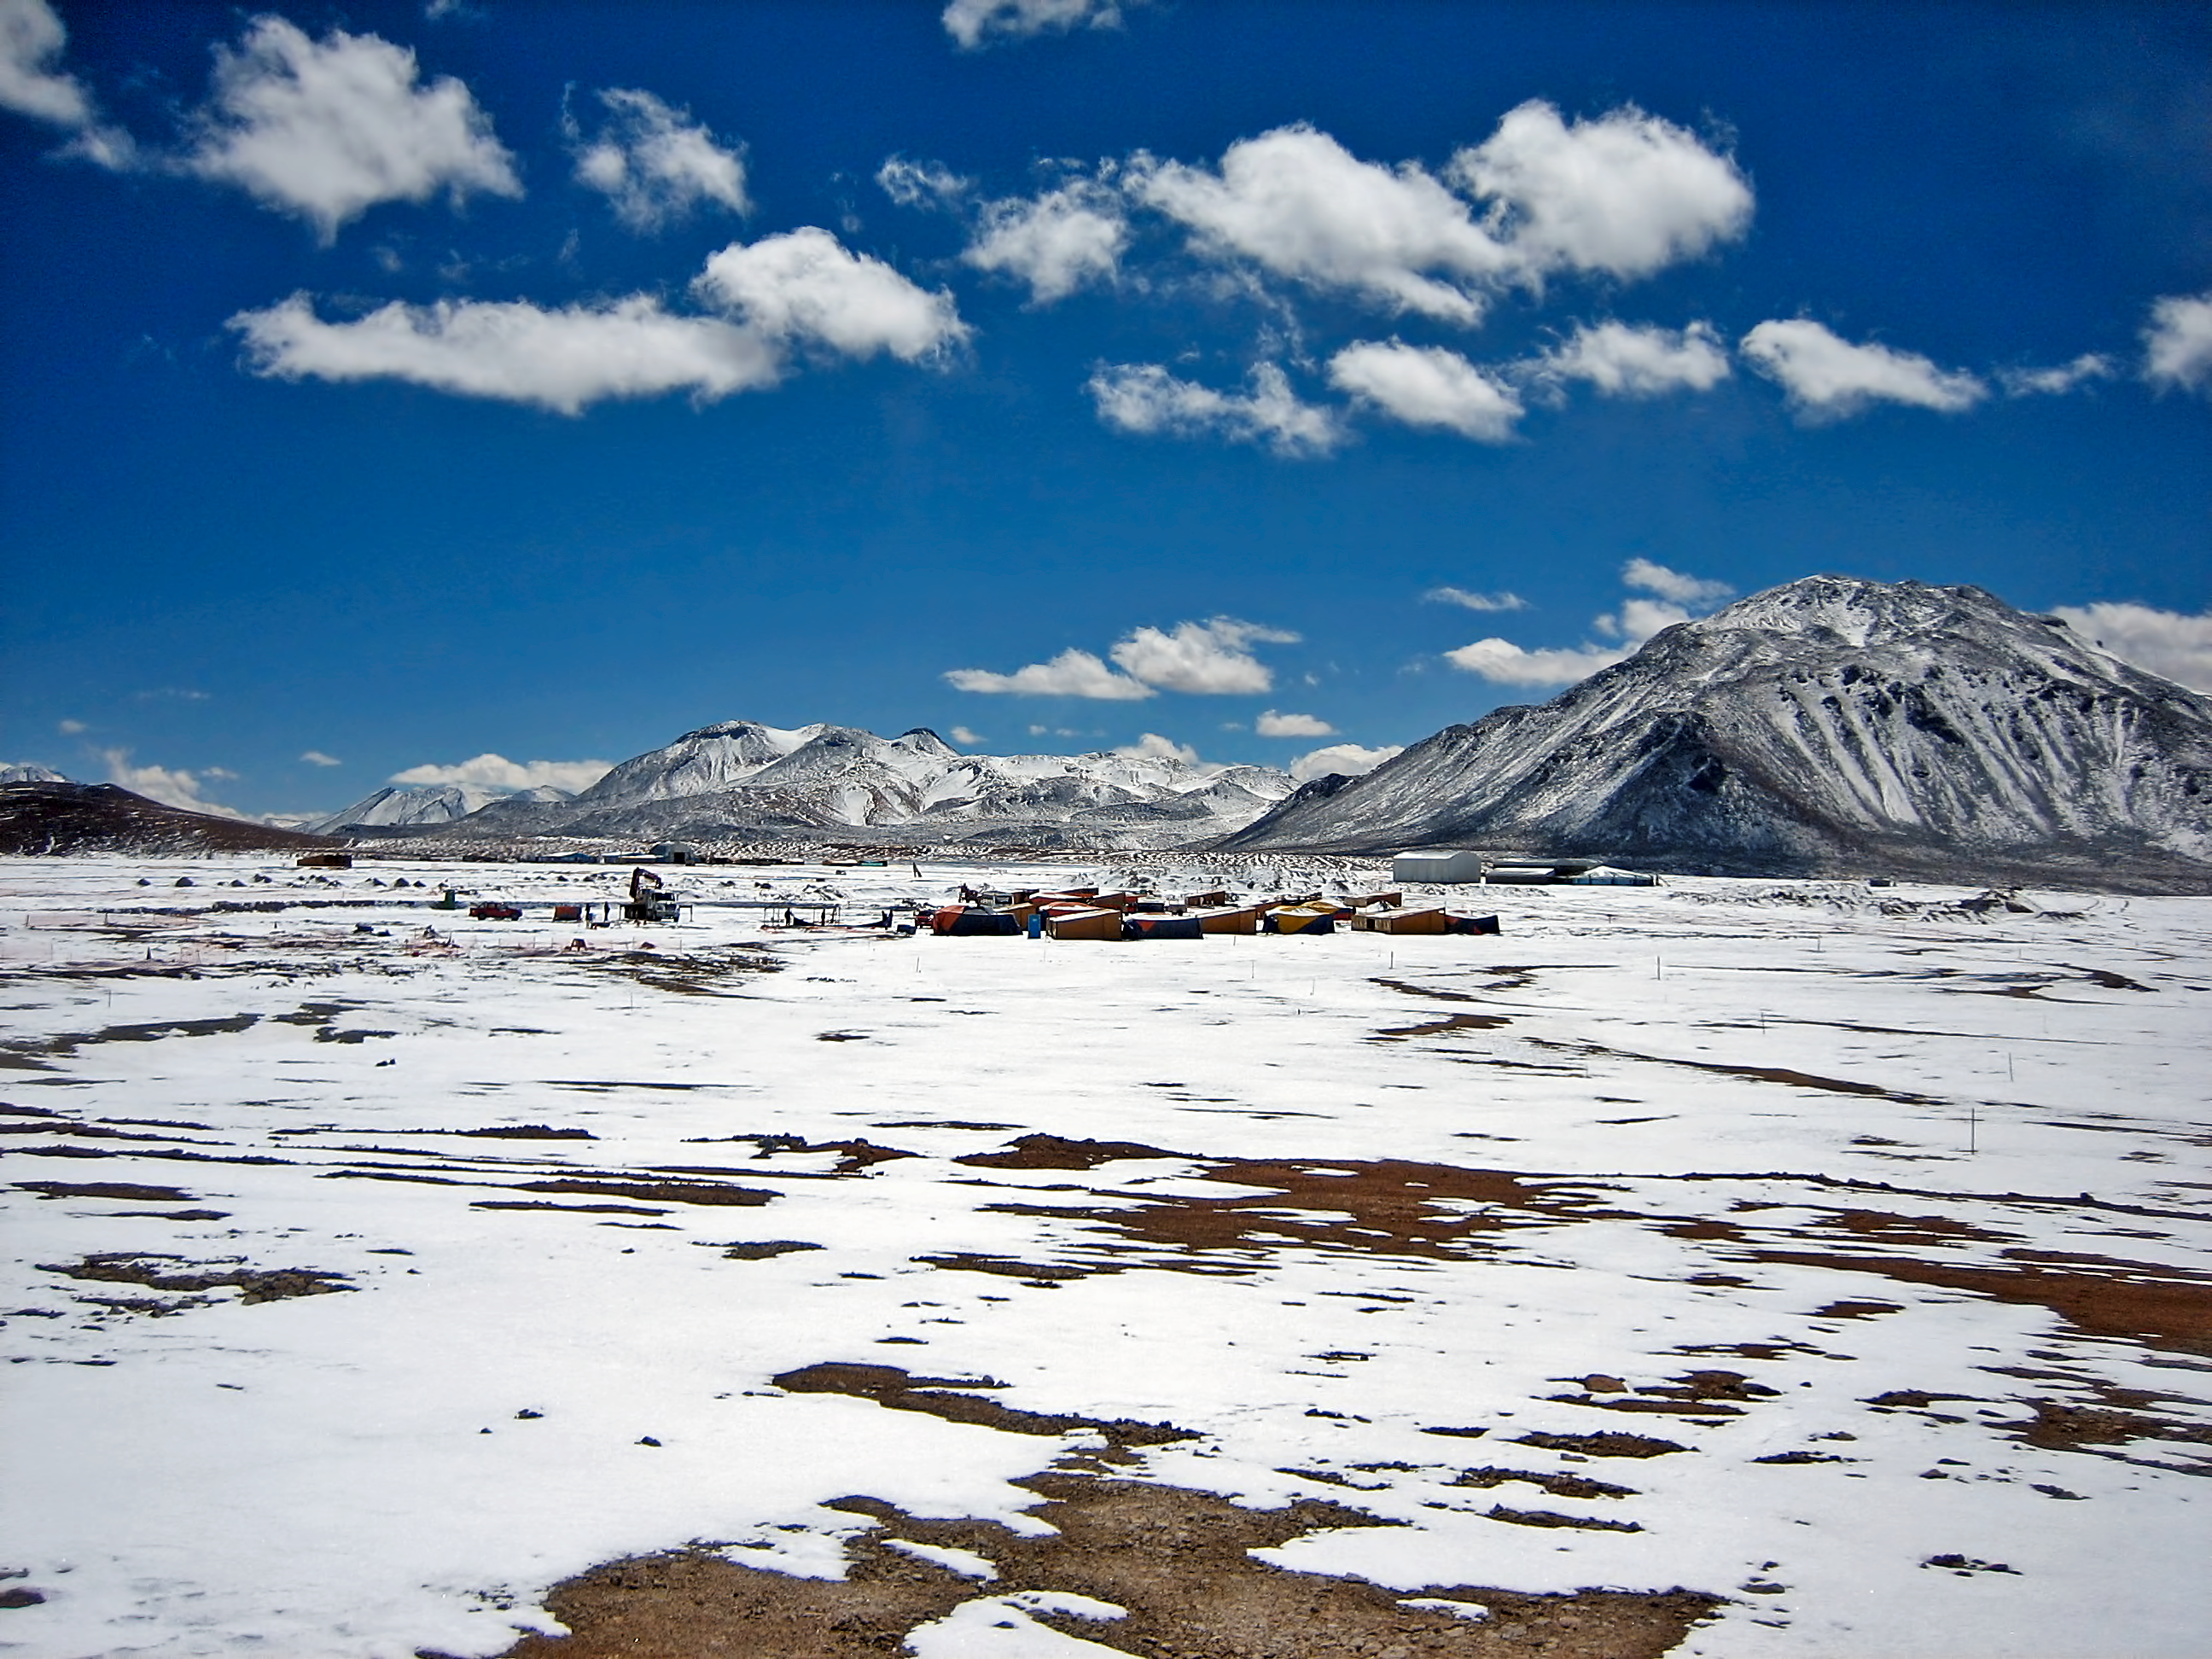

View of Chajnantor

Chajnantor Plateau in the Chilean Andes.

Credit: ESO